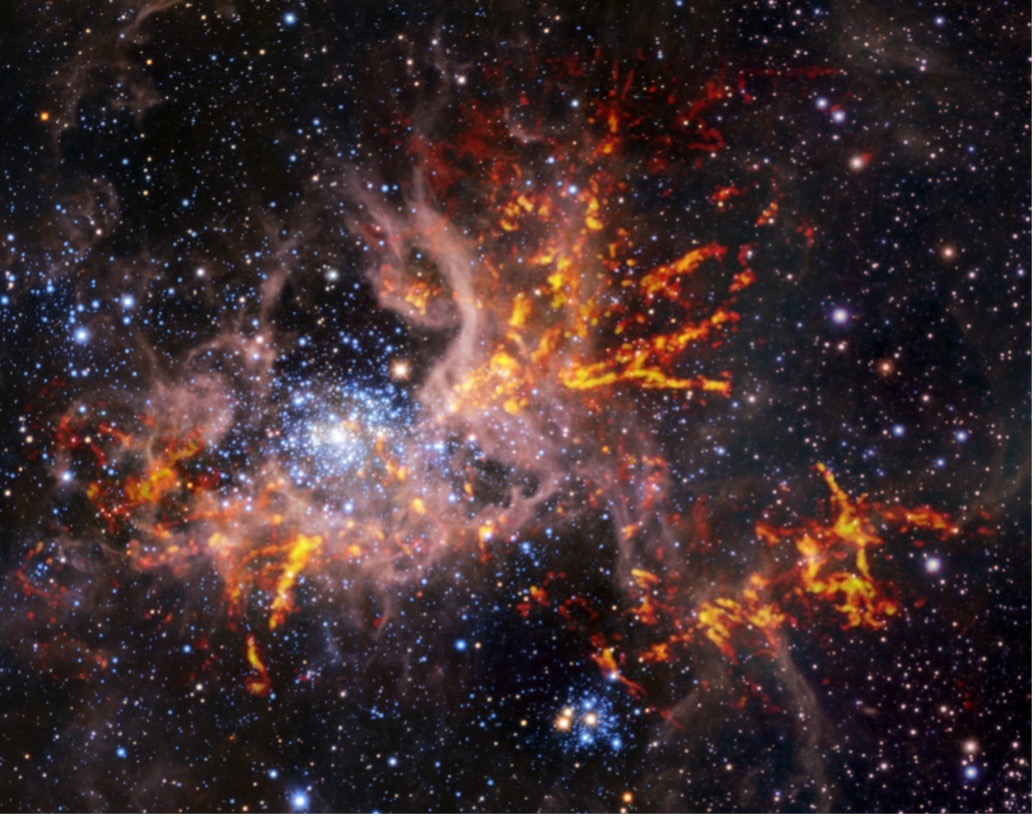

Composite infrared and radio image of 30 Doradus

This composite image shows the star-forming region 30 Doradus, also known as the Tarantula Nebula. The background image, taken in the infrared, is itself a composite: it was captured by the HAWK-I instrument on ESO’s Very Large Telescope (VLT) and the Visible and Infrared Survey Telescope for Astronomy (VISTA), shows bright stars and light, pinkish clouds of hot gas. The bright red-yellow streaks that have been superimposed on the image come from radio observations taken by the Atacama Large Millimeter/submillimeter Array (ALMA), revealing regions of cold, dense gas which have the potential to collapse and form stars. The unique web-like structure of the gas clouds led astronomers to the nebula’s spidery nickname.

Credit: ESO, ALMA (ESO/NAOJ/NRAO)/Wong et al., ESO/M.-R. Cioni/VISTA Magellanic Cloud survey. Acknowledgment: Cambridge Astronomical Survey Unit